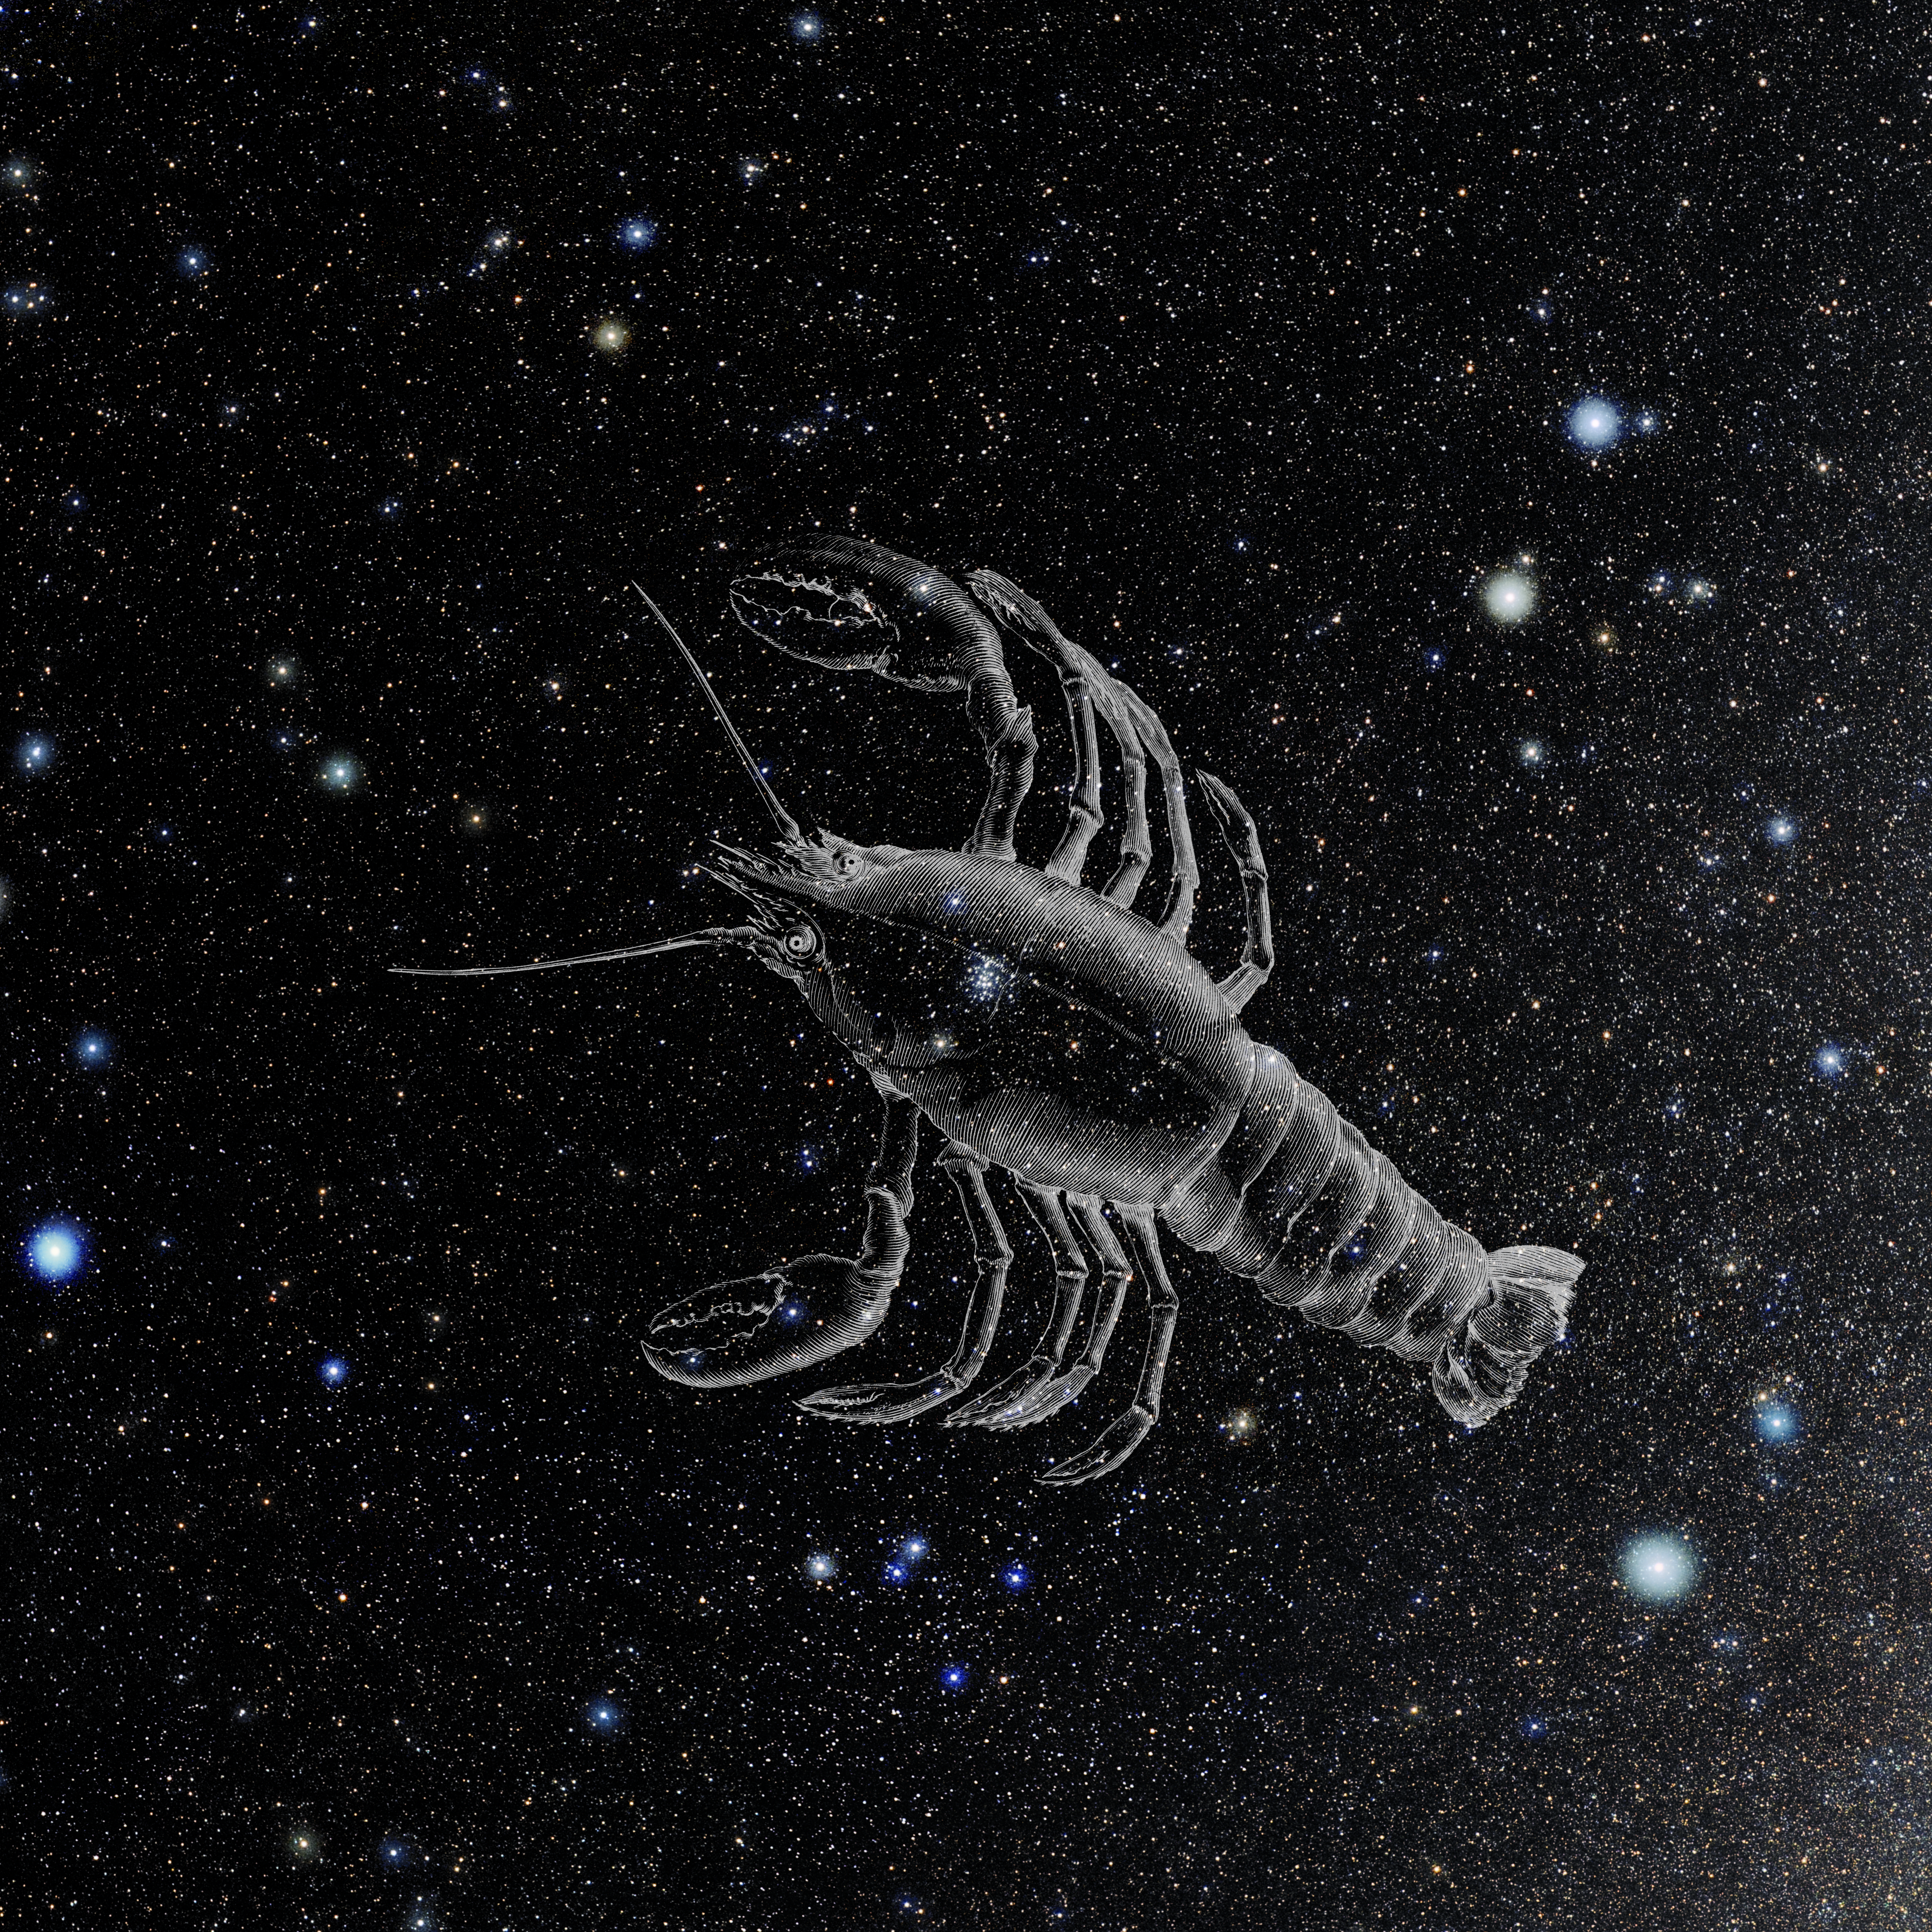

Cancer with Hevelius Drawing

Photo of the constellation Cancer from NOIRLab's 88 Constellations project showing Johannes Hevelius drawing of the constellation in Uranographia, his celestial catalogue in 1690.
Here is the version with the constellation 'stick figure' and here the unannotated version.

Credit: E. Slawik/NOIRLab/NSF/AURA/M. Zamani/J. Hevelius/NASA Universe of Learning/USNO/STScI